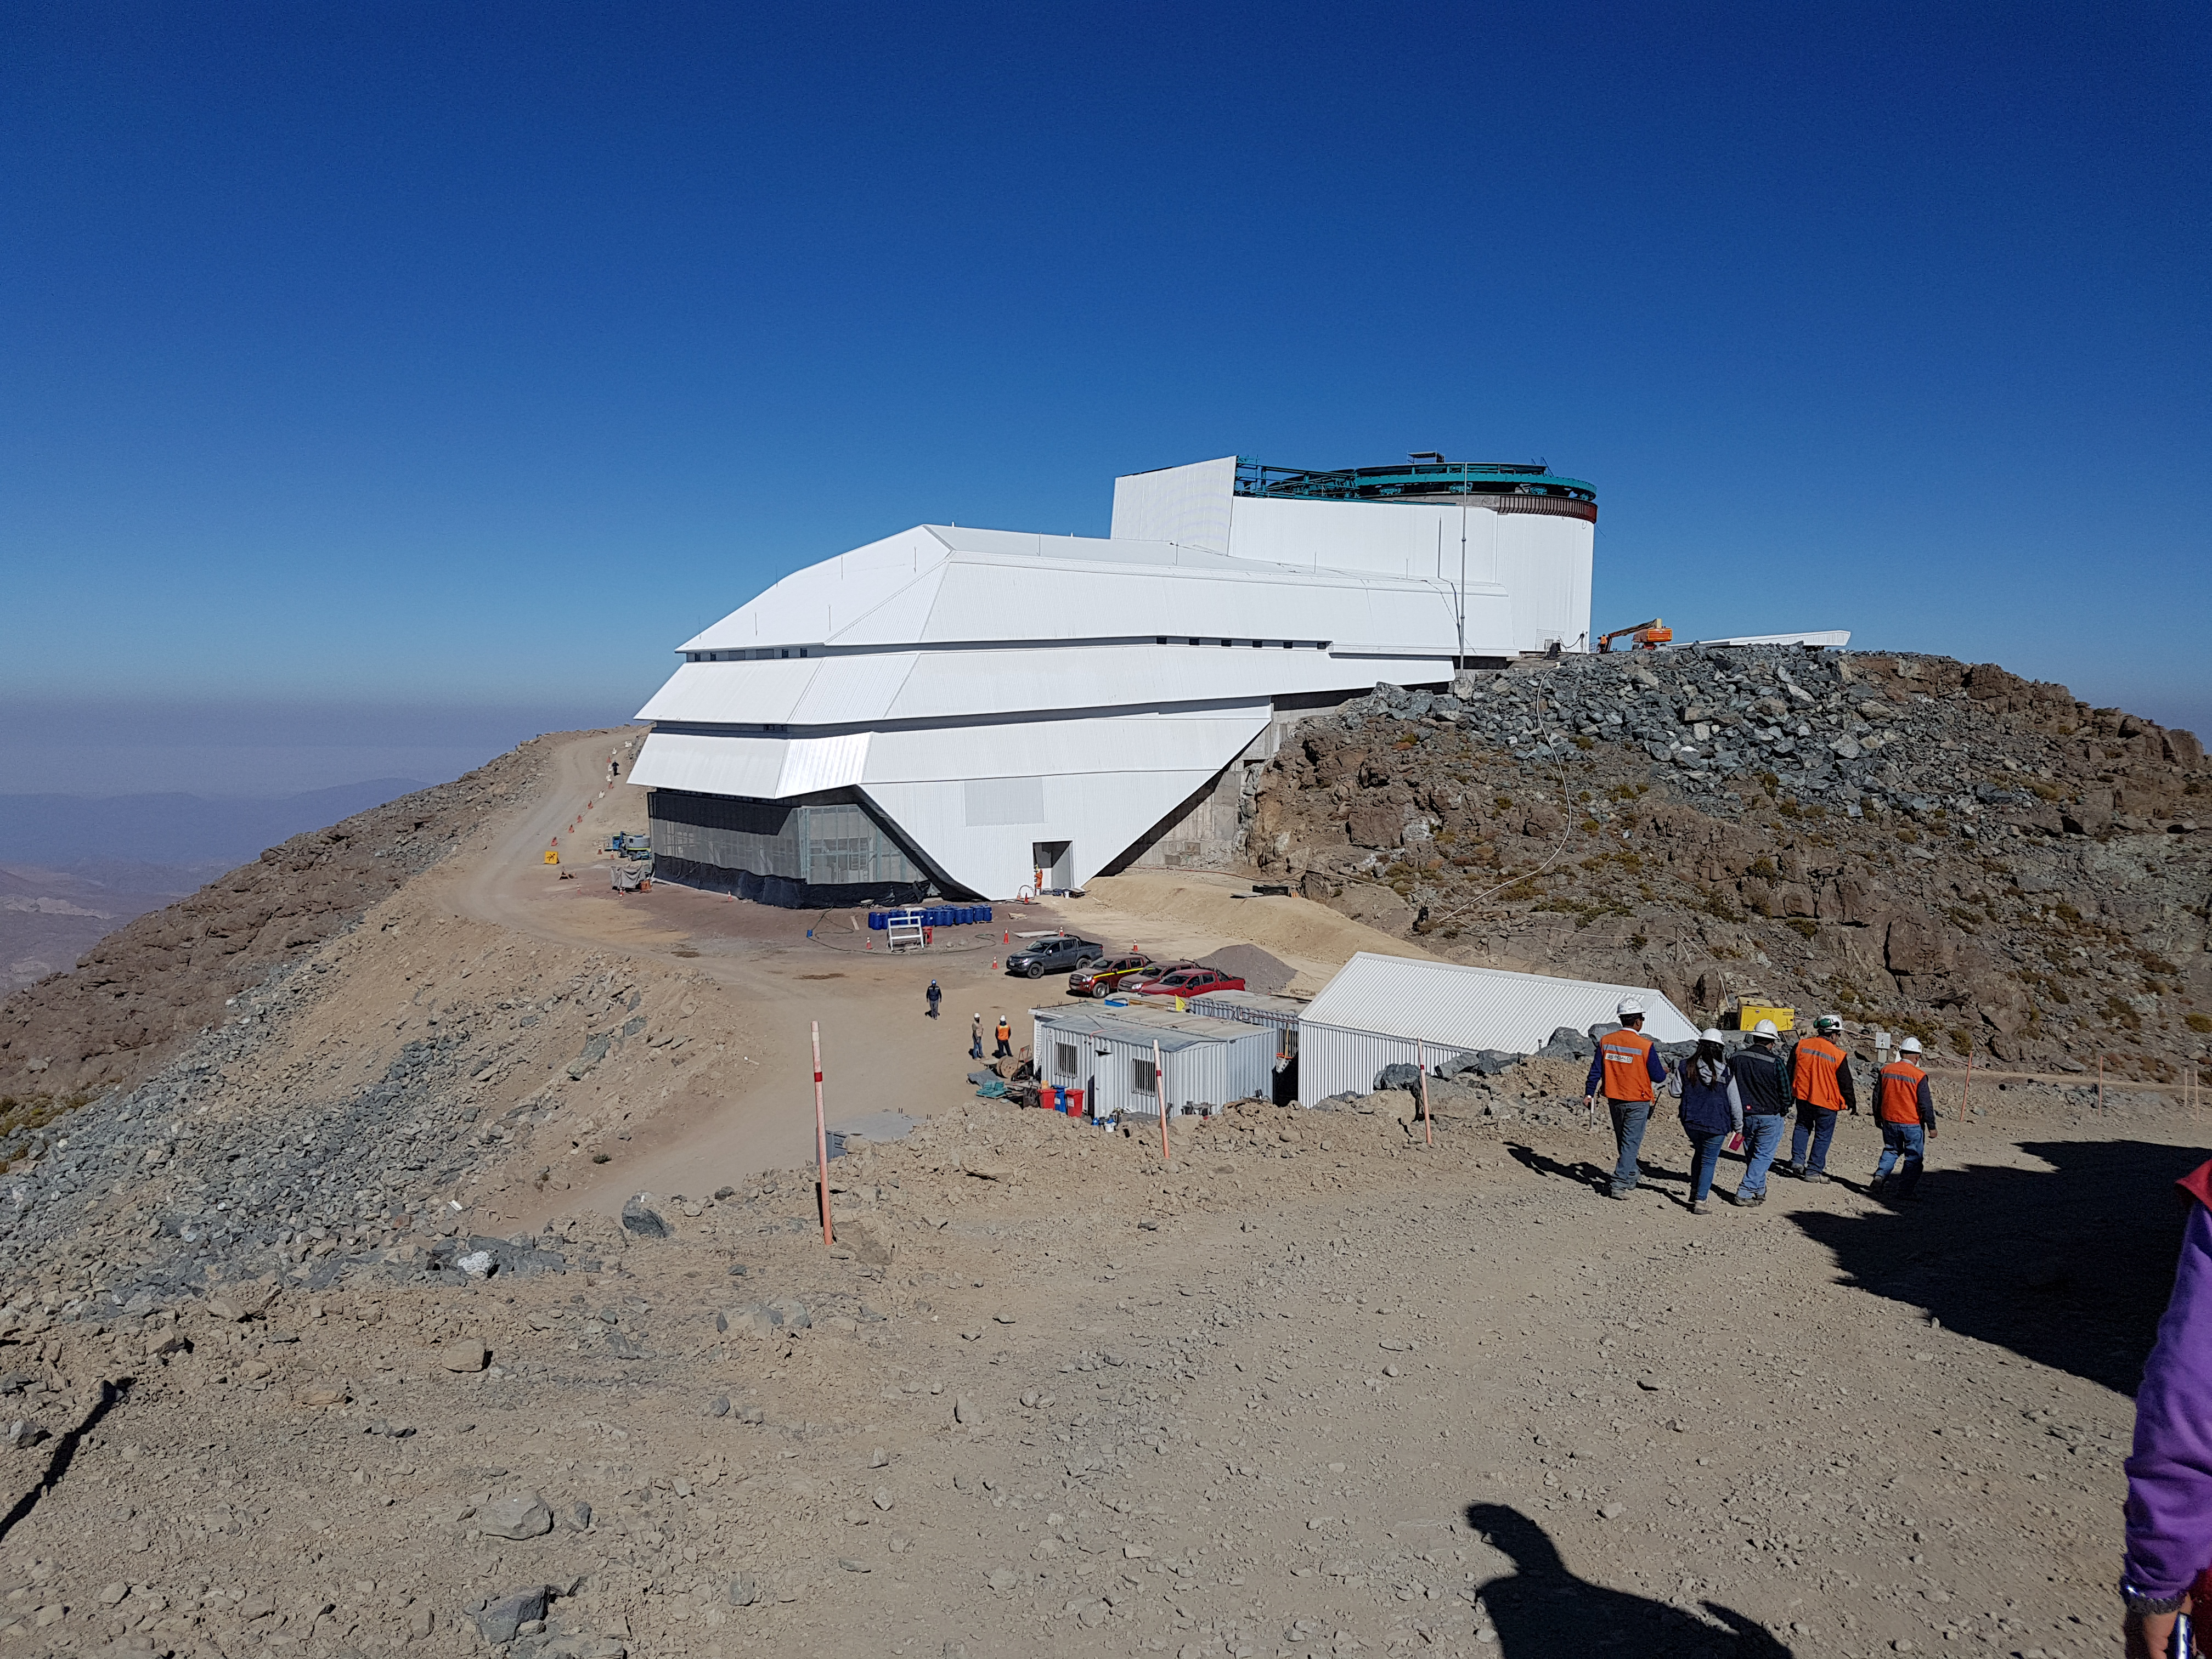

Construction Progress February 2018

Team members from LSST and subcontractor Besalco walk the site as part of the preparation of a punch list of remaining tasks to accept the summit facility.

Credit: Rubin Observatory/NSF/AURA